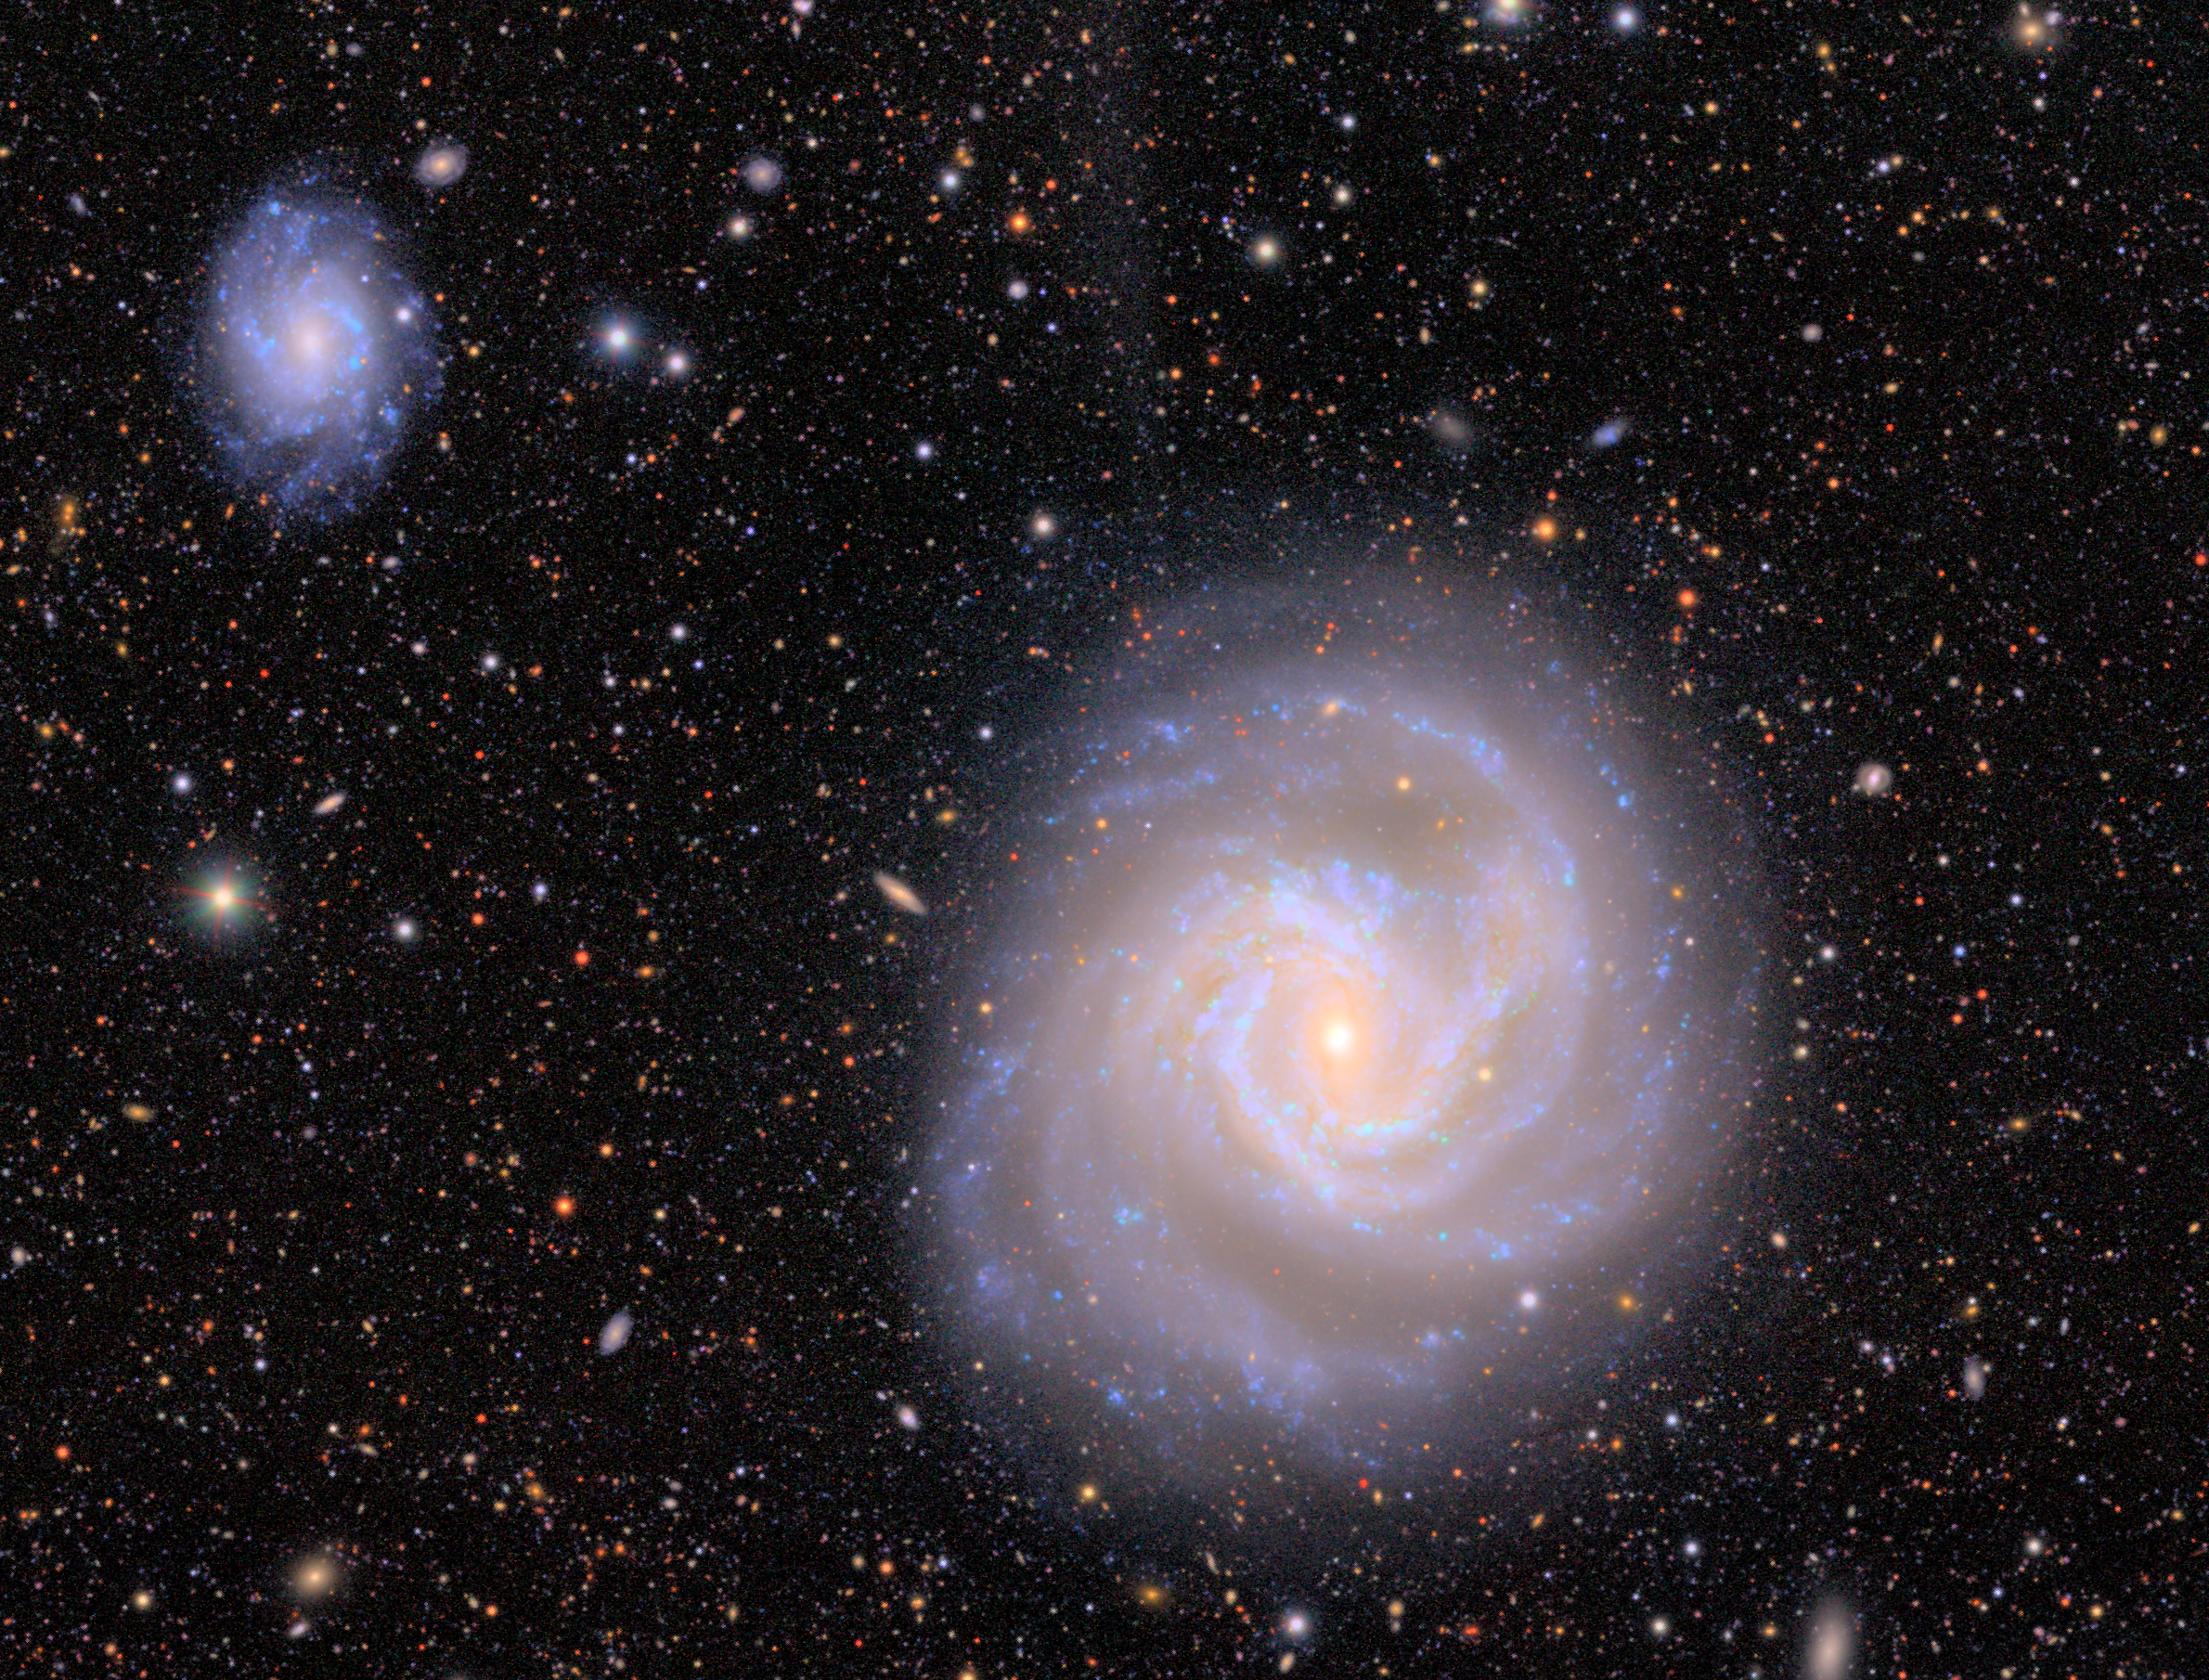

Portion of Virgo Cluster (without asteroids)

A close-up on two galactic members of the Virgo Cluster as imaged by NSF–DOE Vera C. Rubin Observatory. During its observations Rubin captured a plethora of asteroids zipping across this portion of the night sky. The tiny streaks left behind from the asteroids have been removed from this image. View the image with the asteroids included here. And view the Image Comparison for easier 'blinking' between the images.

Credit: RubinObs/NOIRLab/SLAC/NSF/DOE/AURA